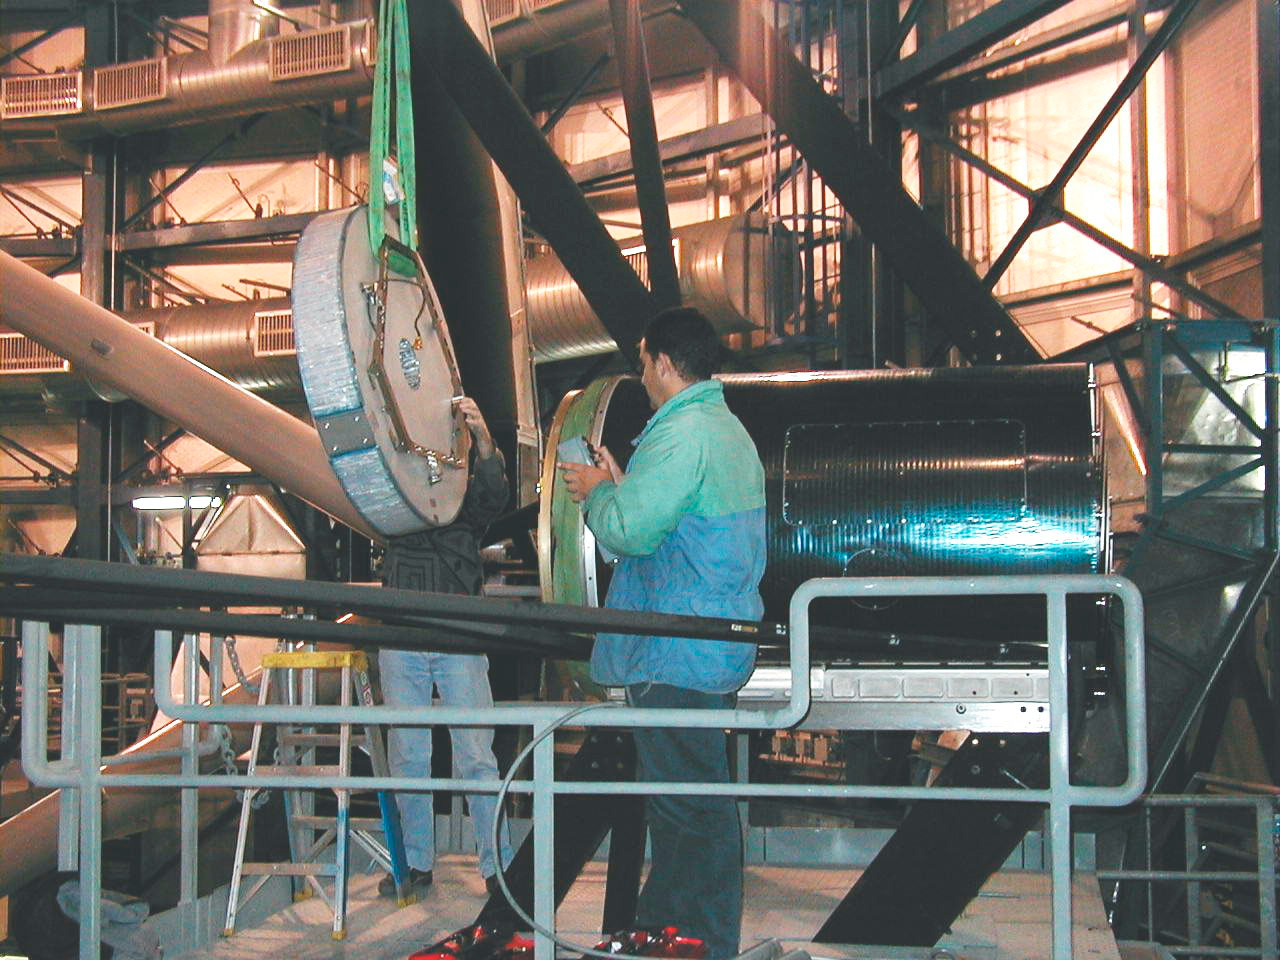

MELIPAL dummy M2 mirror

The mechanical structure of MELIPAL was tilted towards the horizon for easy access to the M2-Unit, the electro-mechanical support system for the secondary mirror at the top end. After removal of the M2 dummy mirror, the newly coated Beryllium mirror was cautiously mounted on its support. (This digital photo was obtained on January 20, 2000).

Credit: ESO